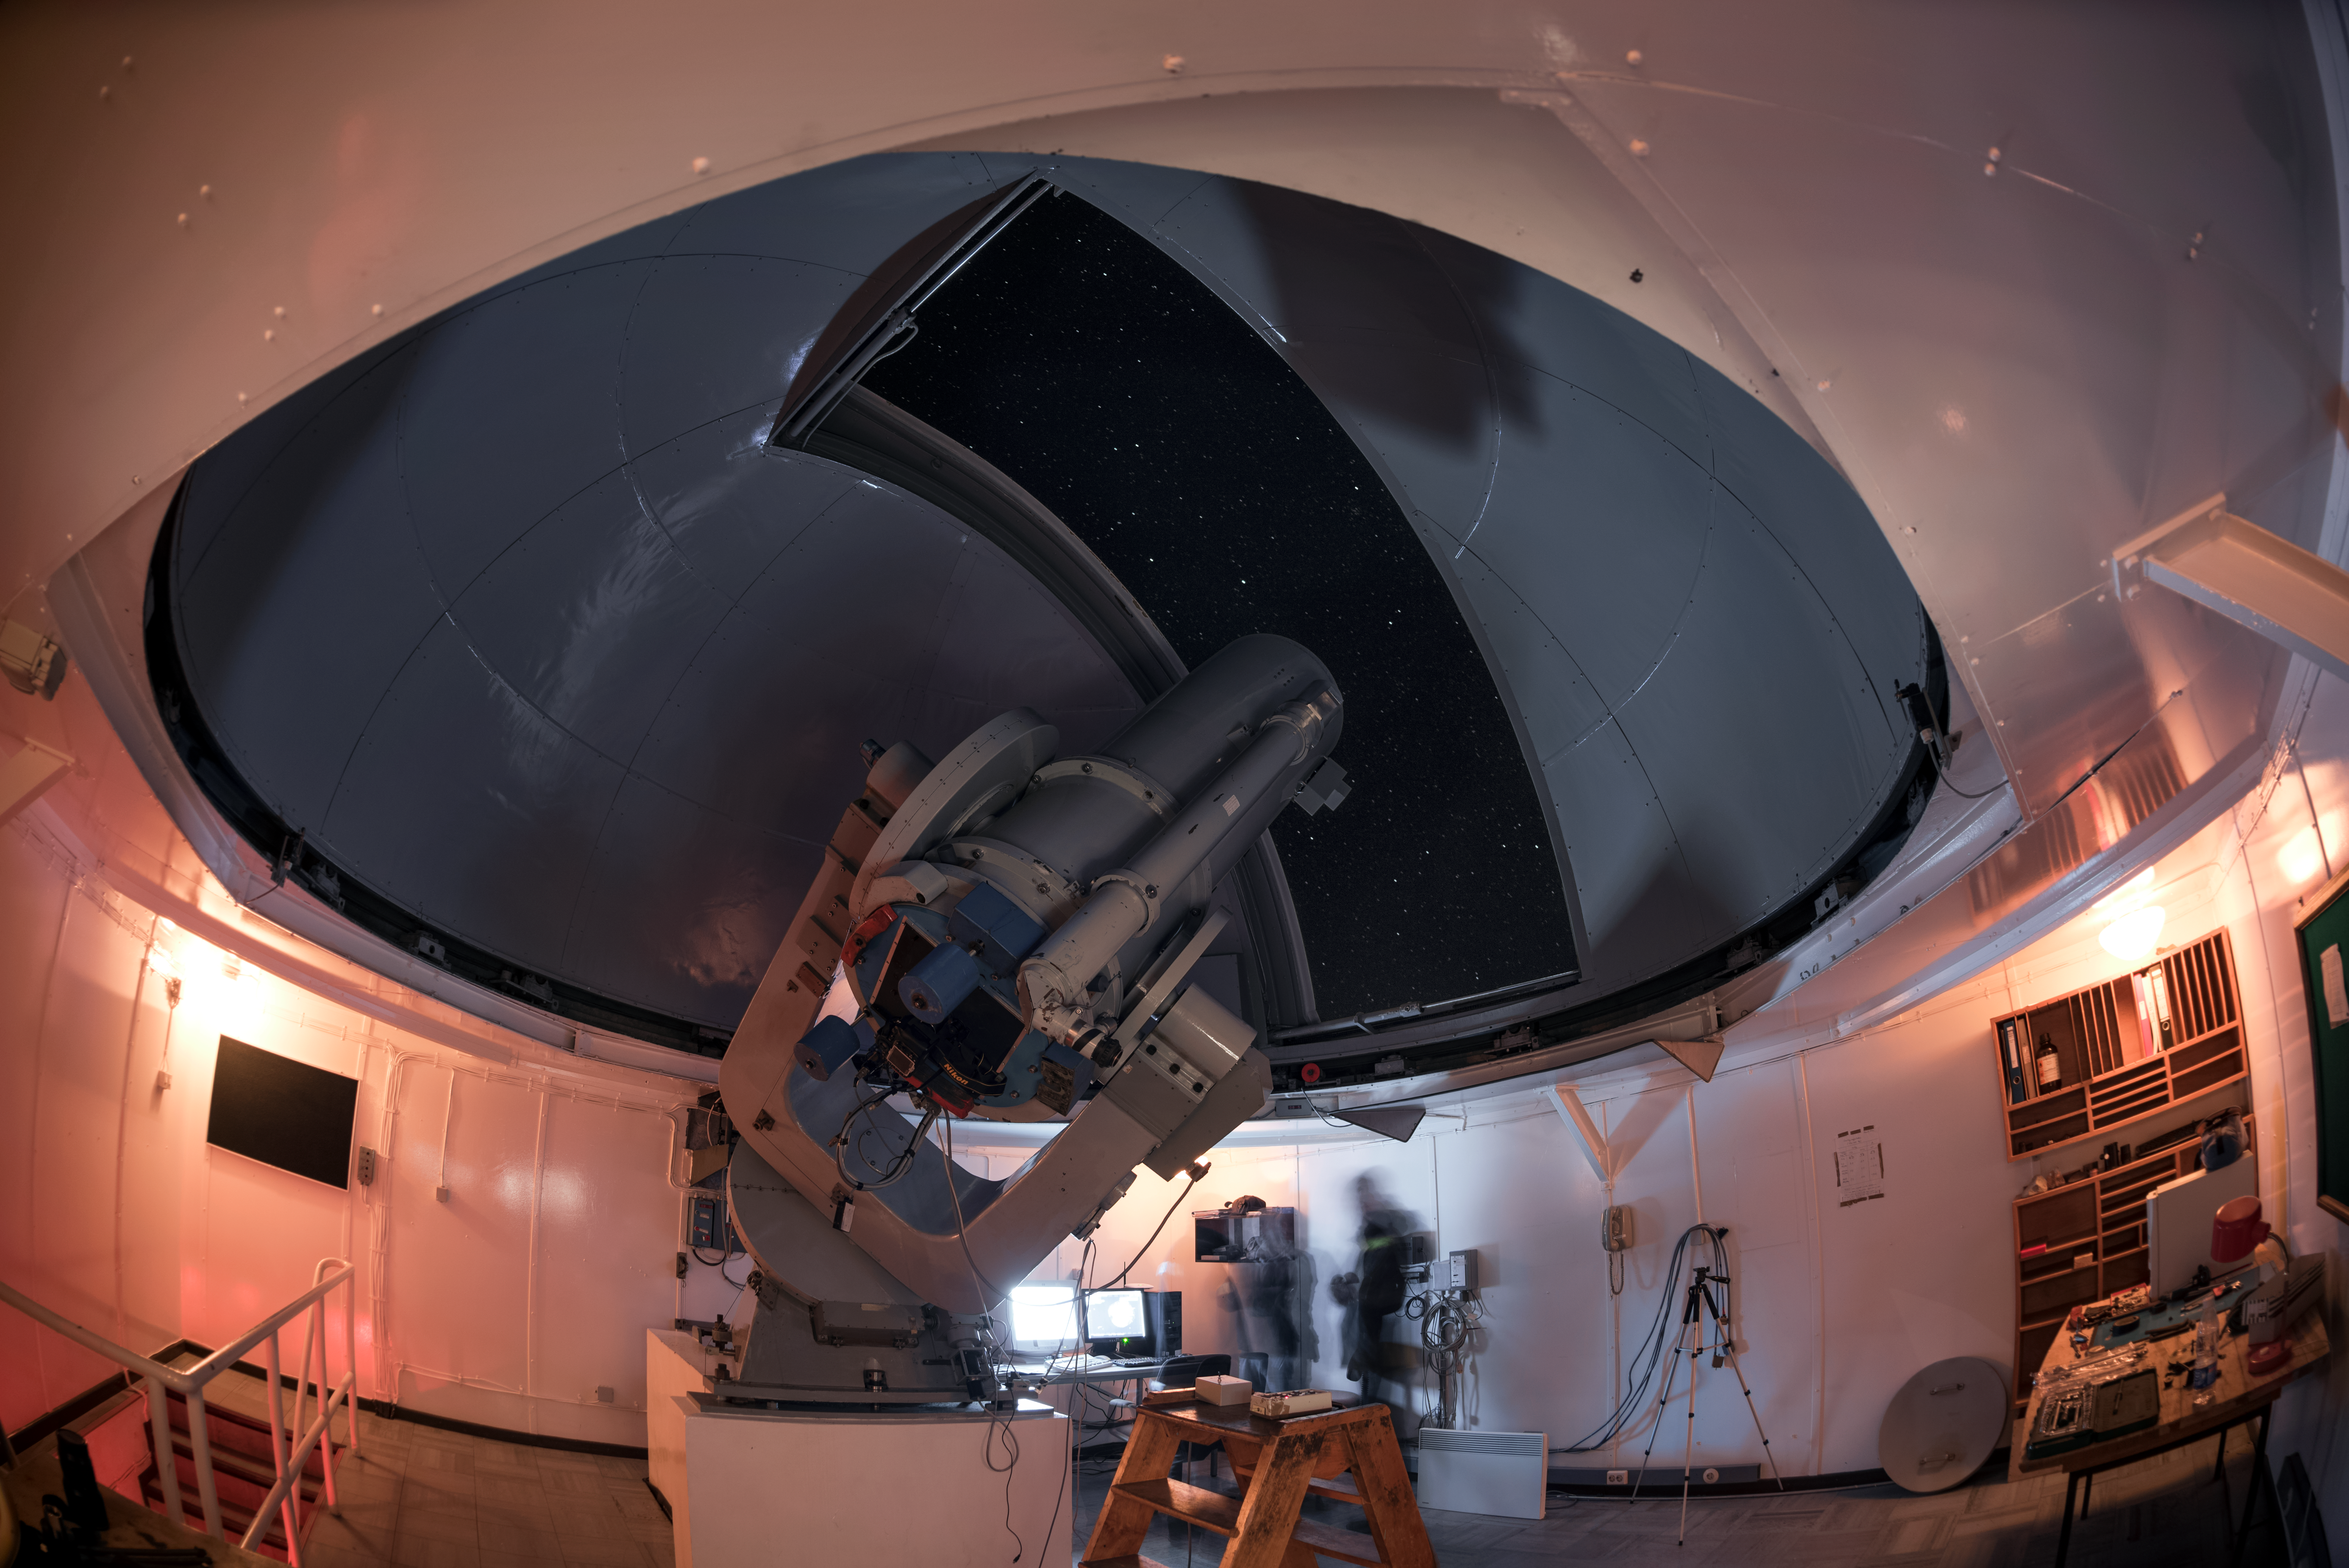

Repurposing the Danish 0.5-metre telescope

This photograph offers a rare view from inside the Danish 0.5-metre telescope, hosted at ESO's La Silla Observatory in northern Chile. The decommissioned telescope has been repurposed as a tool for astrophotography by attaching a consumer camera to its focus.

Credit: ESO/A. Ghizzi Panizza (www.albertoghizzipanizza.com)